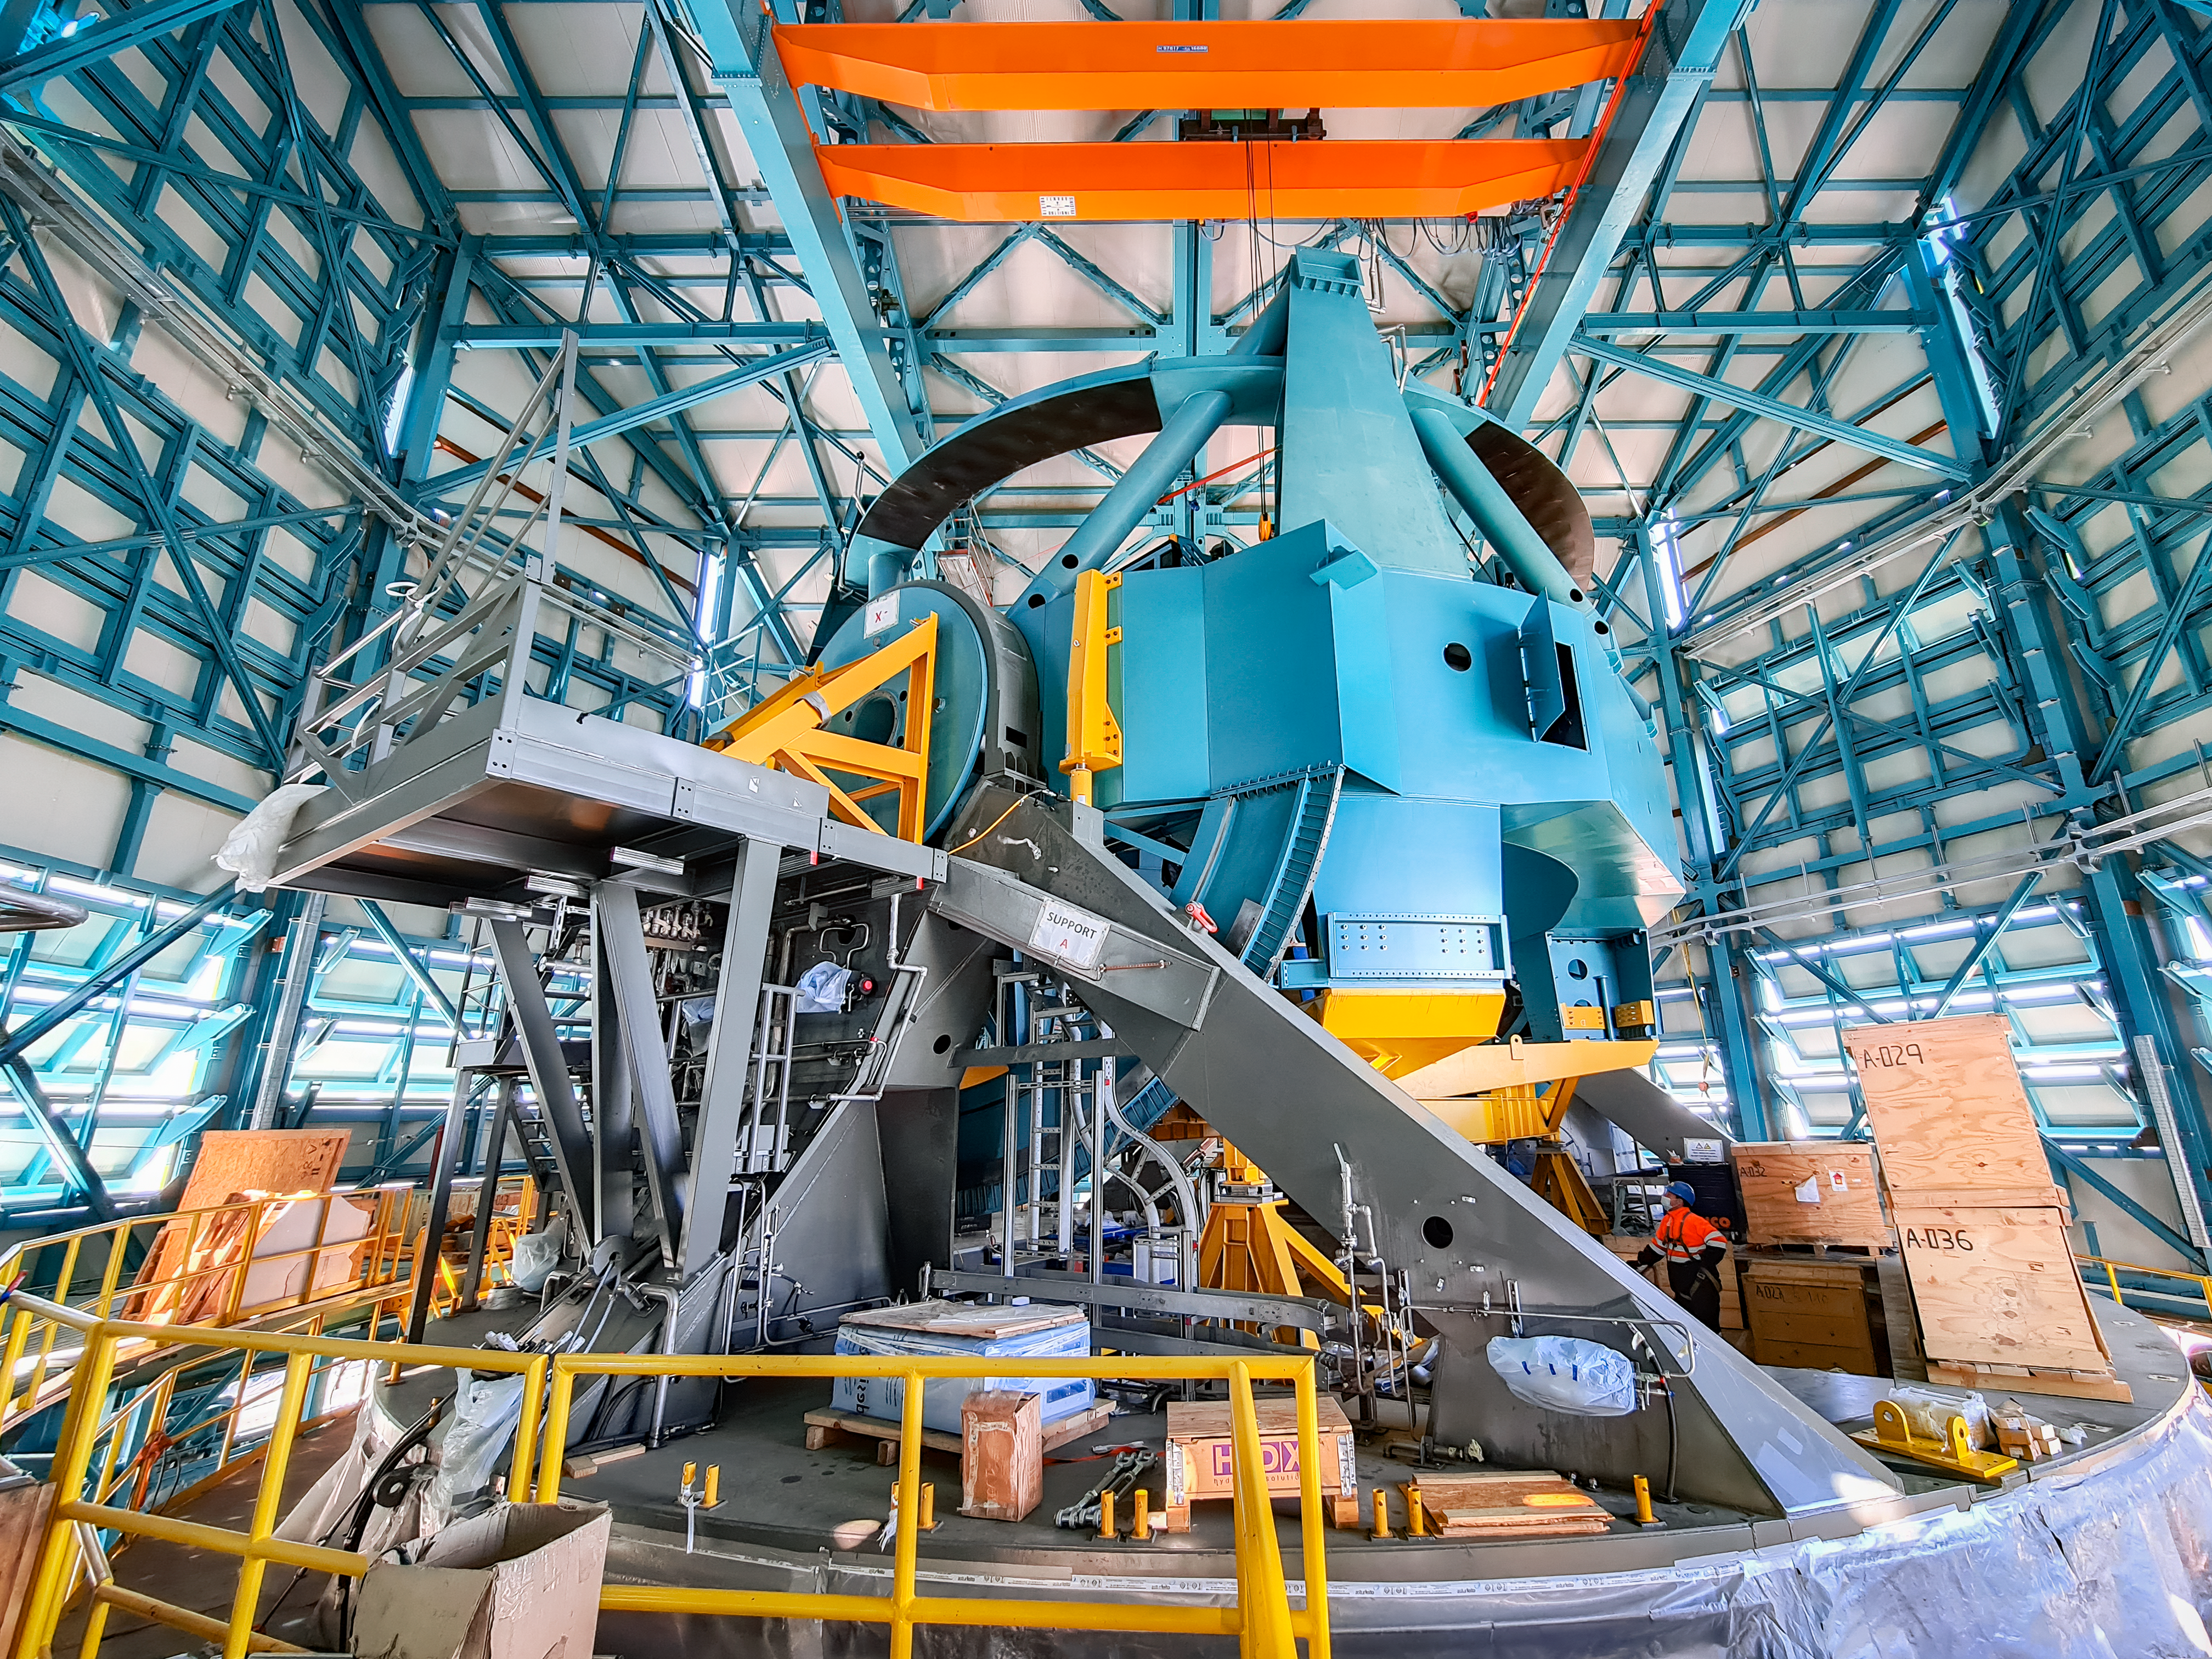

Some Assembly Required

This image of the week features the Telescope Mount Assembly of the 8.4-meter Simonyi Survey Telescope at Vera C. Rubin Observatory, currently under construction atop Cerro Pachón in Chile. This image shows the telescope frame prior to the mounting of the Top-End Assembly, a 28-metric tonne (31-ton) steel structure which was installed last month. Once the telescope is completed, the Top-End Assembly will support the telescope’s secondary mirror and the Rubin Observatory LSST Camera — the largest digital camera ever constructed for astronomy.

The Simonyi Telescope will carry out the Rubin Observatory Legacy Survey of Space and Time (LSST), a 10-year observing campaign that will address some of the most pressing questions about the structure and evolution of the Universe.

Credit: Rubin Observatory/NSF/AURA